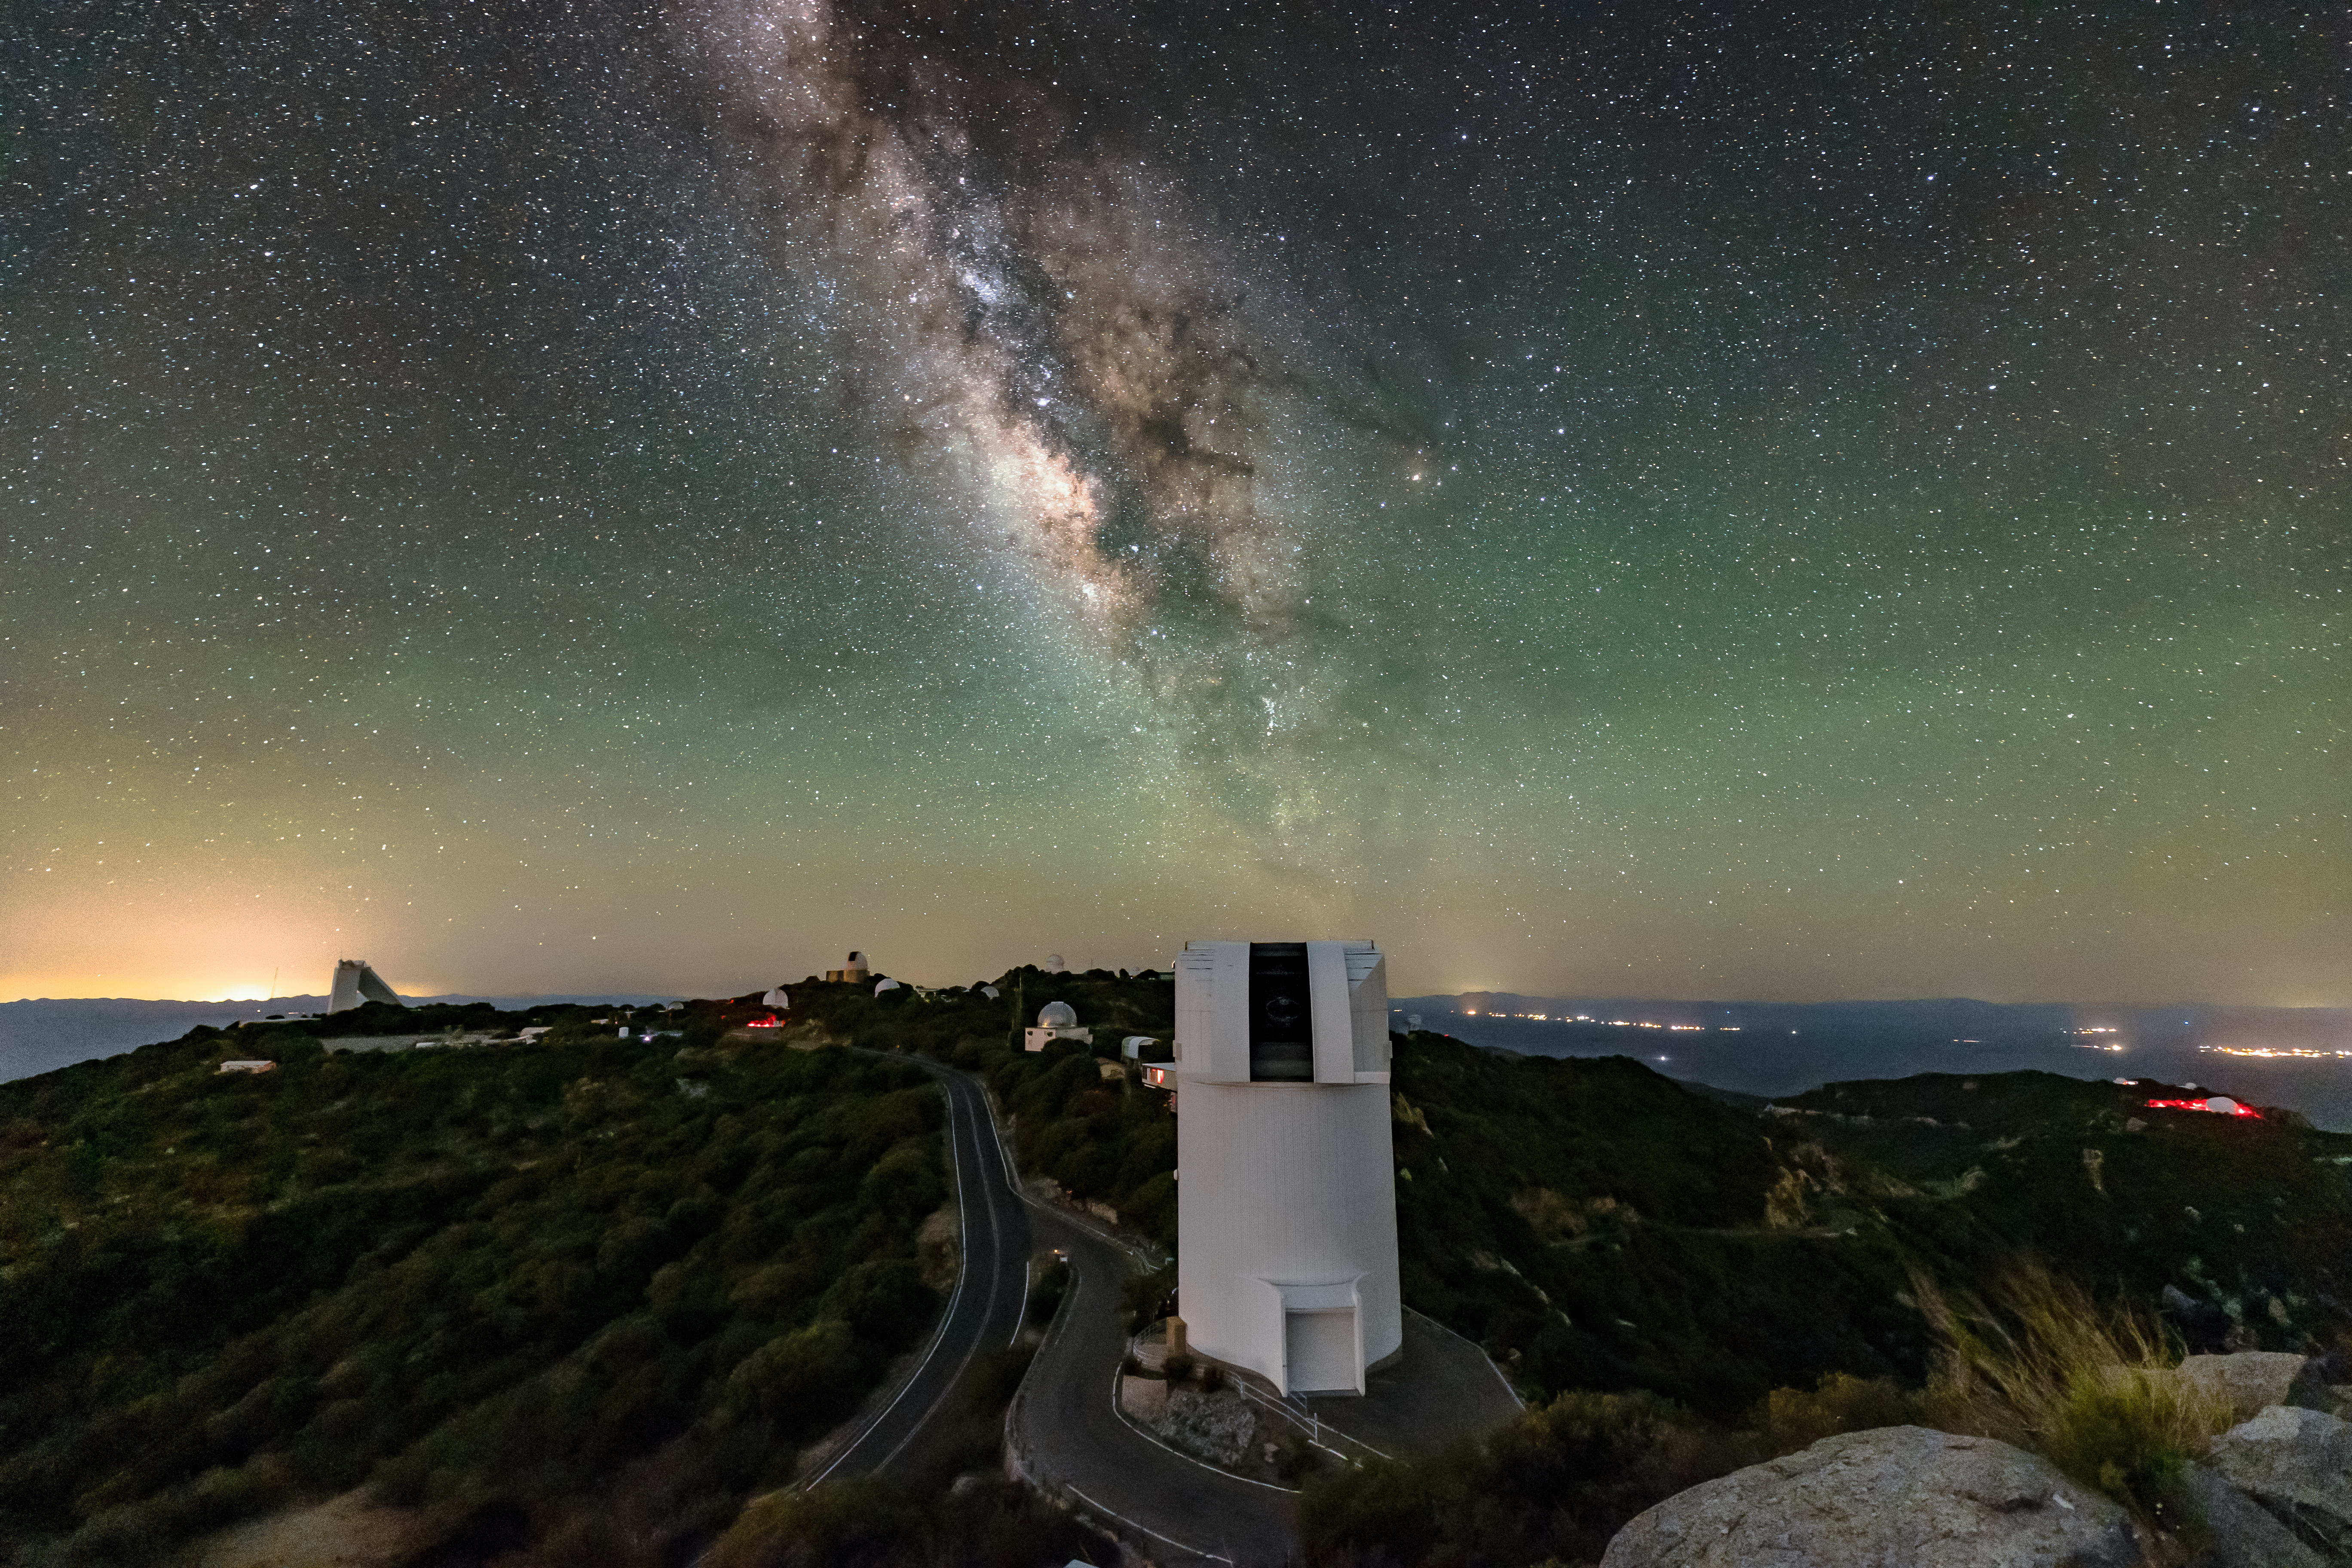

UArizona Bok 2.3-meter Telescope and the Milky Way

The sparkling band of the Milky Way Galaxy backdrops Kitt Peak National Observatory (KPNO) near Tucson, Arizona, with the UA Bok 2.3-meter Telescope in the foreground.

Credit: KPNO/NOIRLab/NSF/AURA/R.T. Sparks